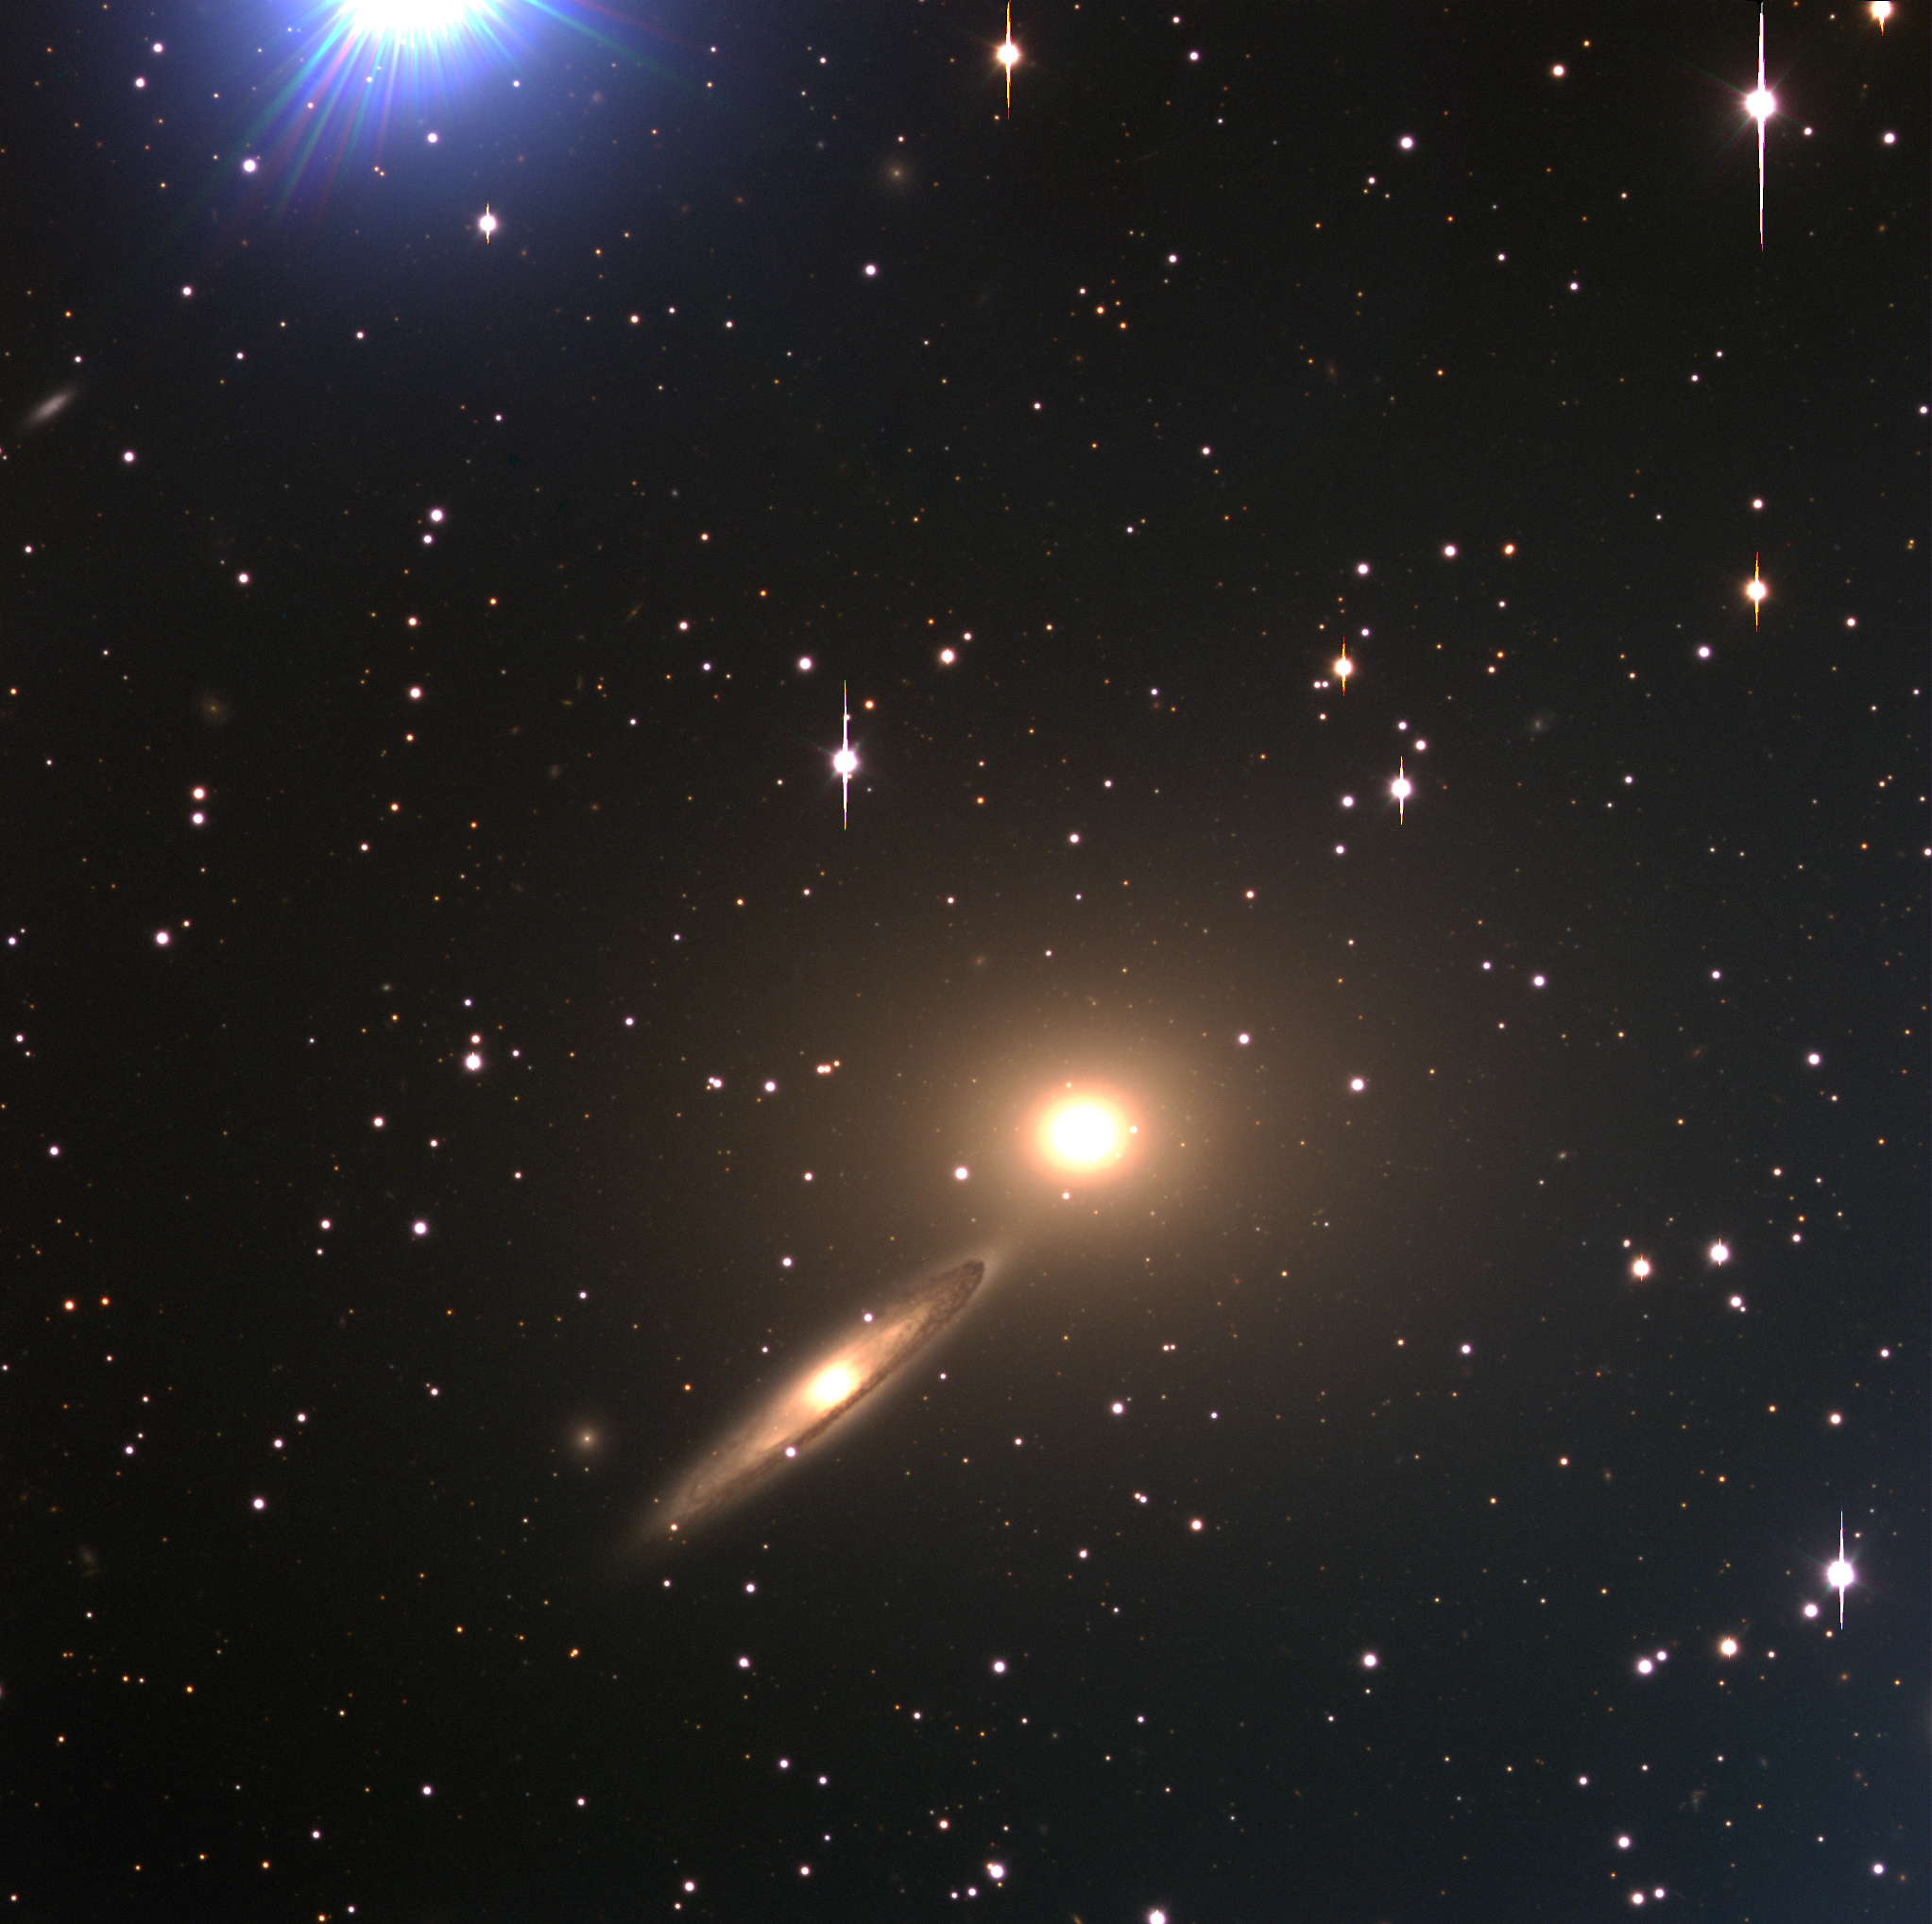

Galaxy pair NGC 5090 and NGC 5091

A pair of galaxies NGC 5090 - 5091 in Centaurus is shown in this image. They are located at about the same distance as ESO 269-57 and may belong to the same cluster of galaxies. This is an interacting elliptical-spiral system with some evidence of tidal disruption of NGC 5091 (to the left; seen under a steep angle) by NGC 5090 (to the right). The velocity of the nucleus of NGC 5091 has been measured as 3429 km/sec, while NGC 5090 has a velocity of 3185 km/sec. NGC 5090 is associated with a strong, double radio source (PKS 1318-43). This three-colour composite (BVR) was obtained with VLT ANTU and FORS1 in the morning of March 29, 1999. A bright star in the Milky Way, just outside the field at the upper left, has produced a pattern of blue straylight. The field size is 6.8x6.8 arcmin 2. North is up and East is to the left.

Credit: ESO